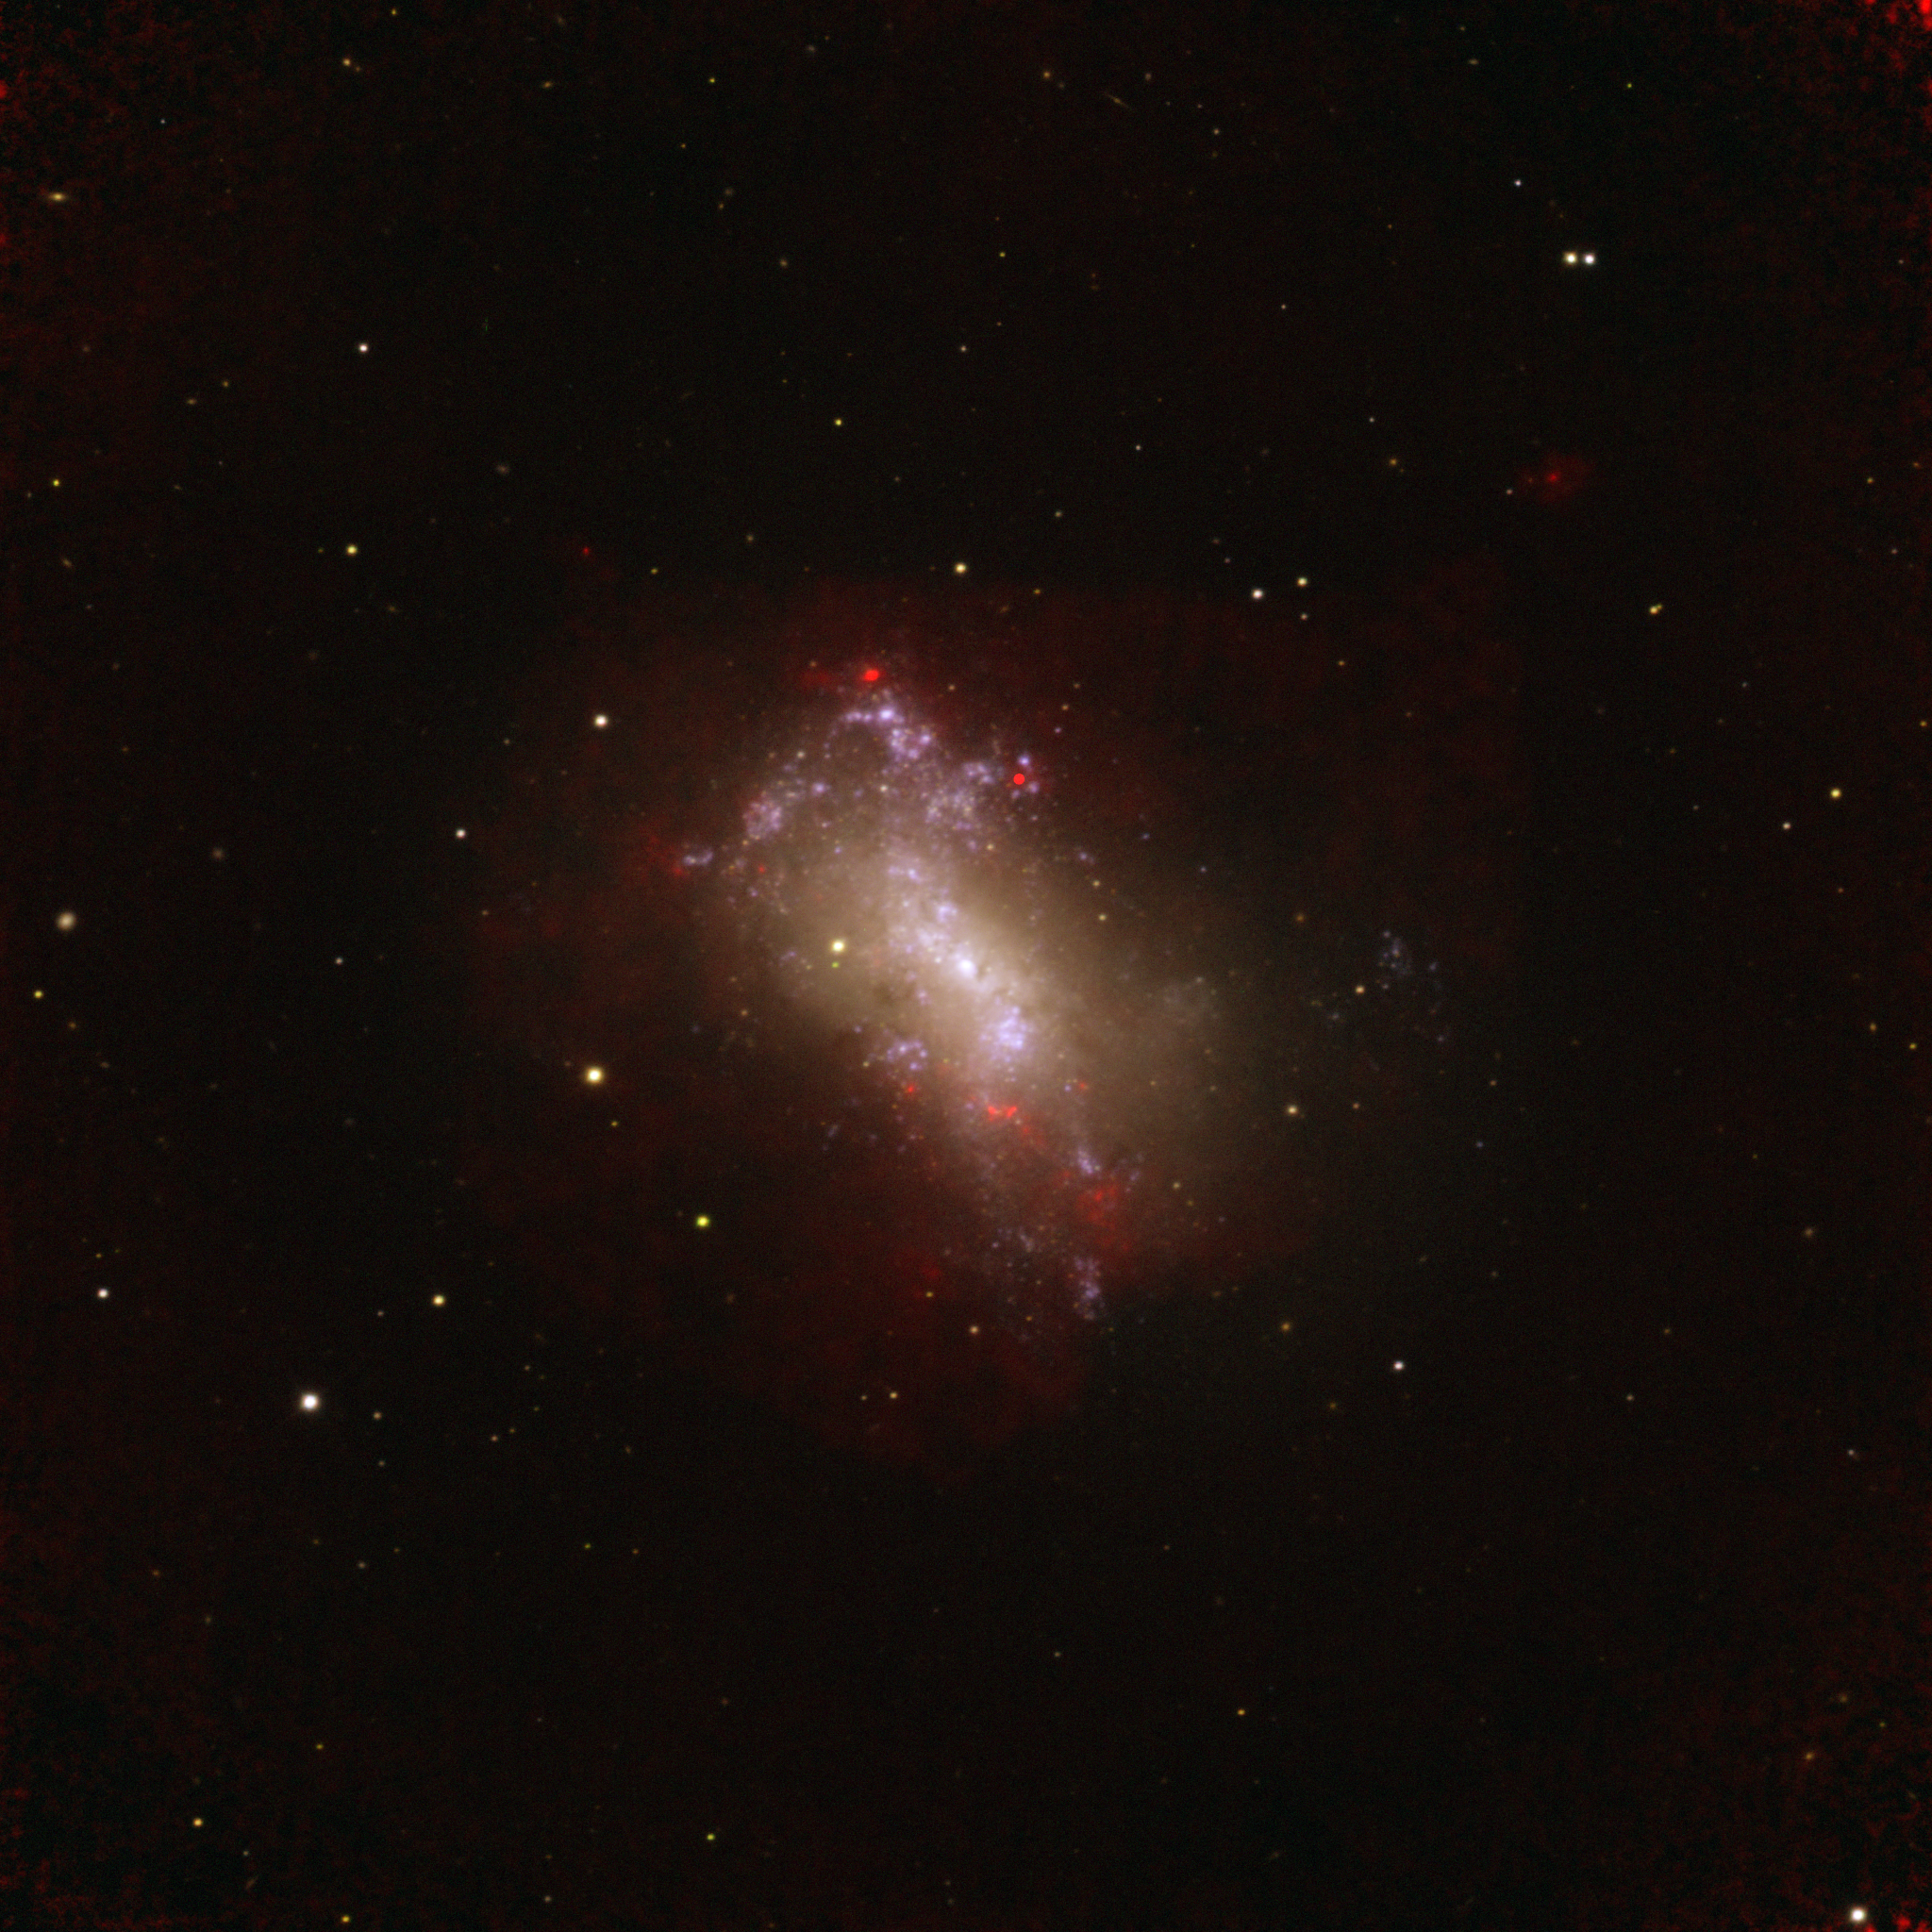

Making Stars in NGC 4449

Radio imaging with the Very Large Array (VLA) captures newborn massive star clusters as they emerge from their birth material in the galaxy NGC 4449. These "super star clusters" contain tens to hundreds of thousands of stars. The young stars produce hot ionized gas which is detectable at radio wavelengths, shown in red here. An image from the Sloan Digital Sky Survey shows the visible starlight in gold.

Credit: B. Saxton from data provided by A. Reines, K. Johnson, and M. Goss; NRAO/AUI/NSF